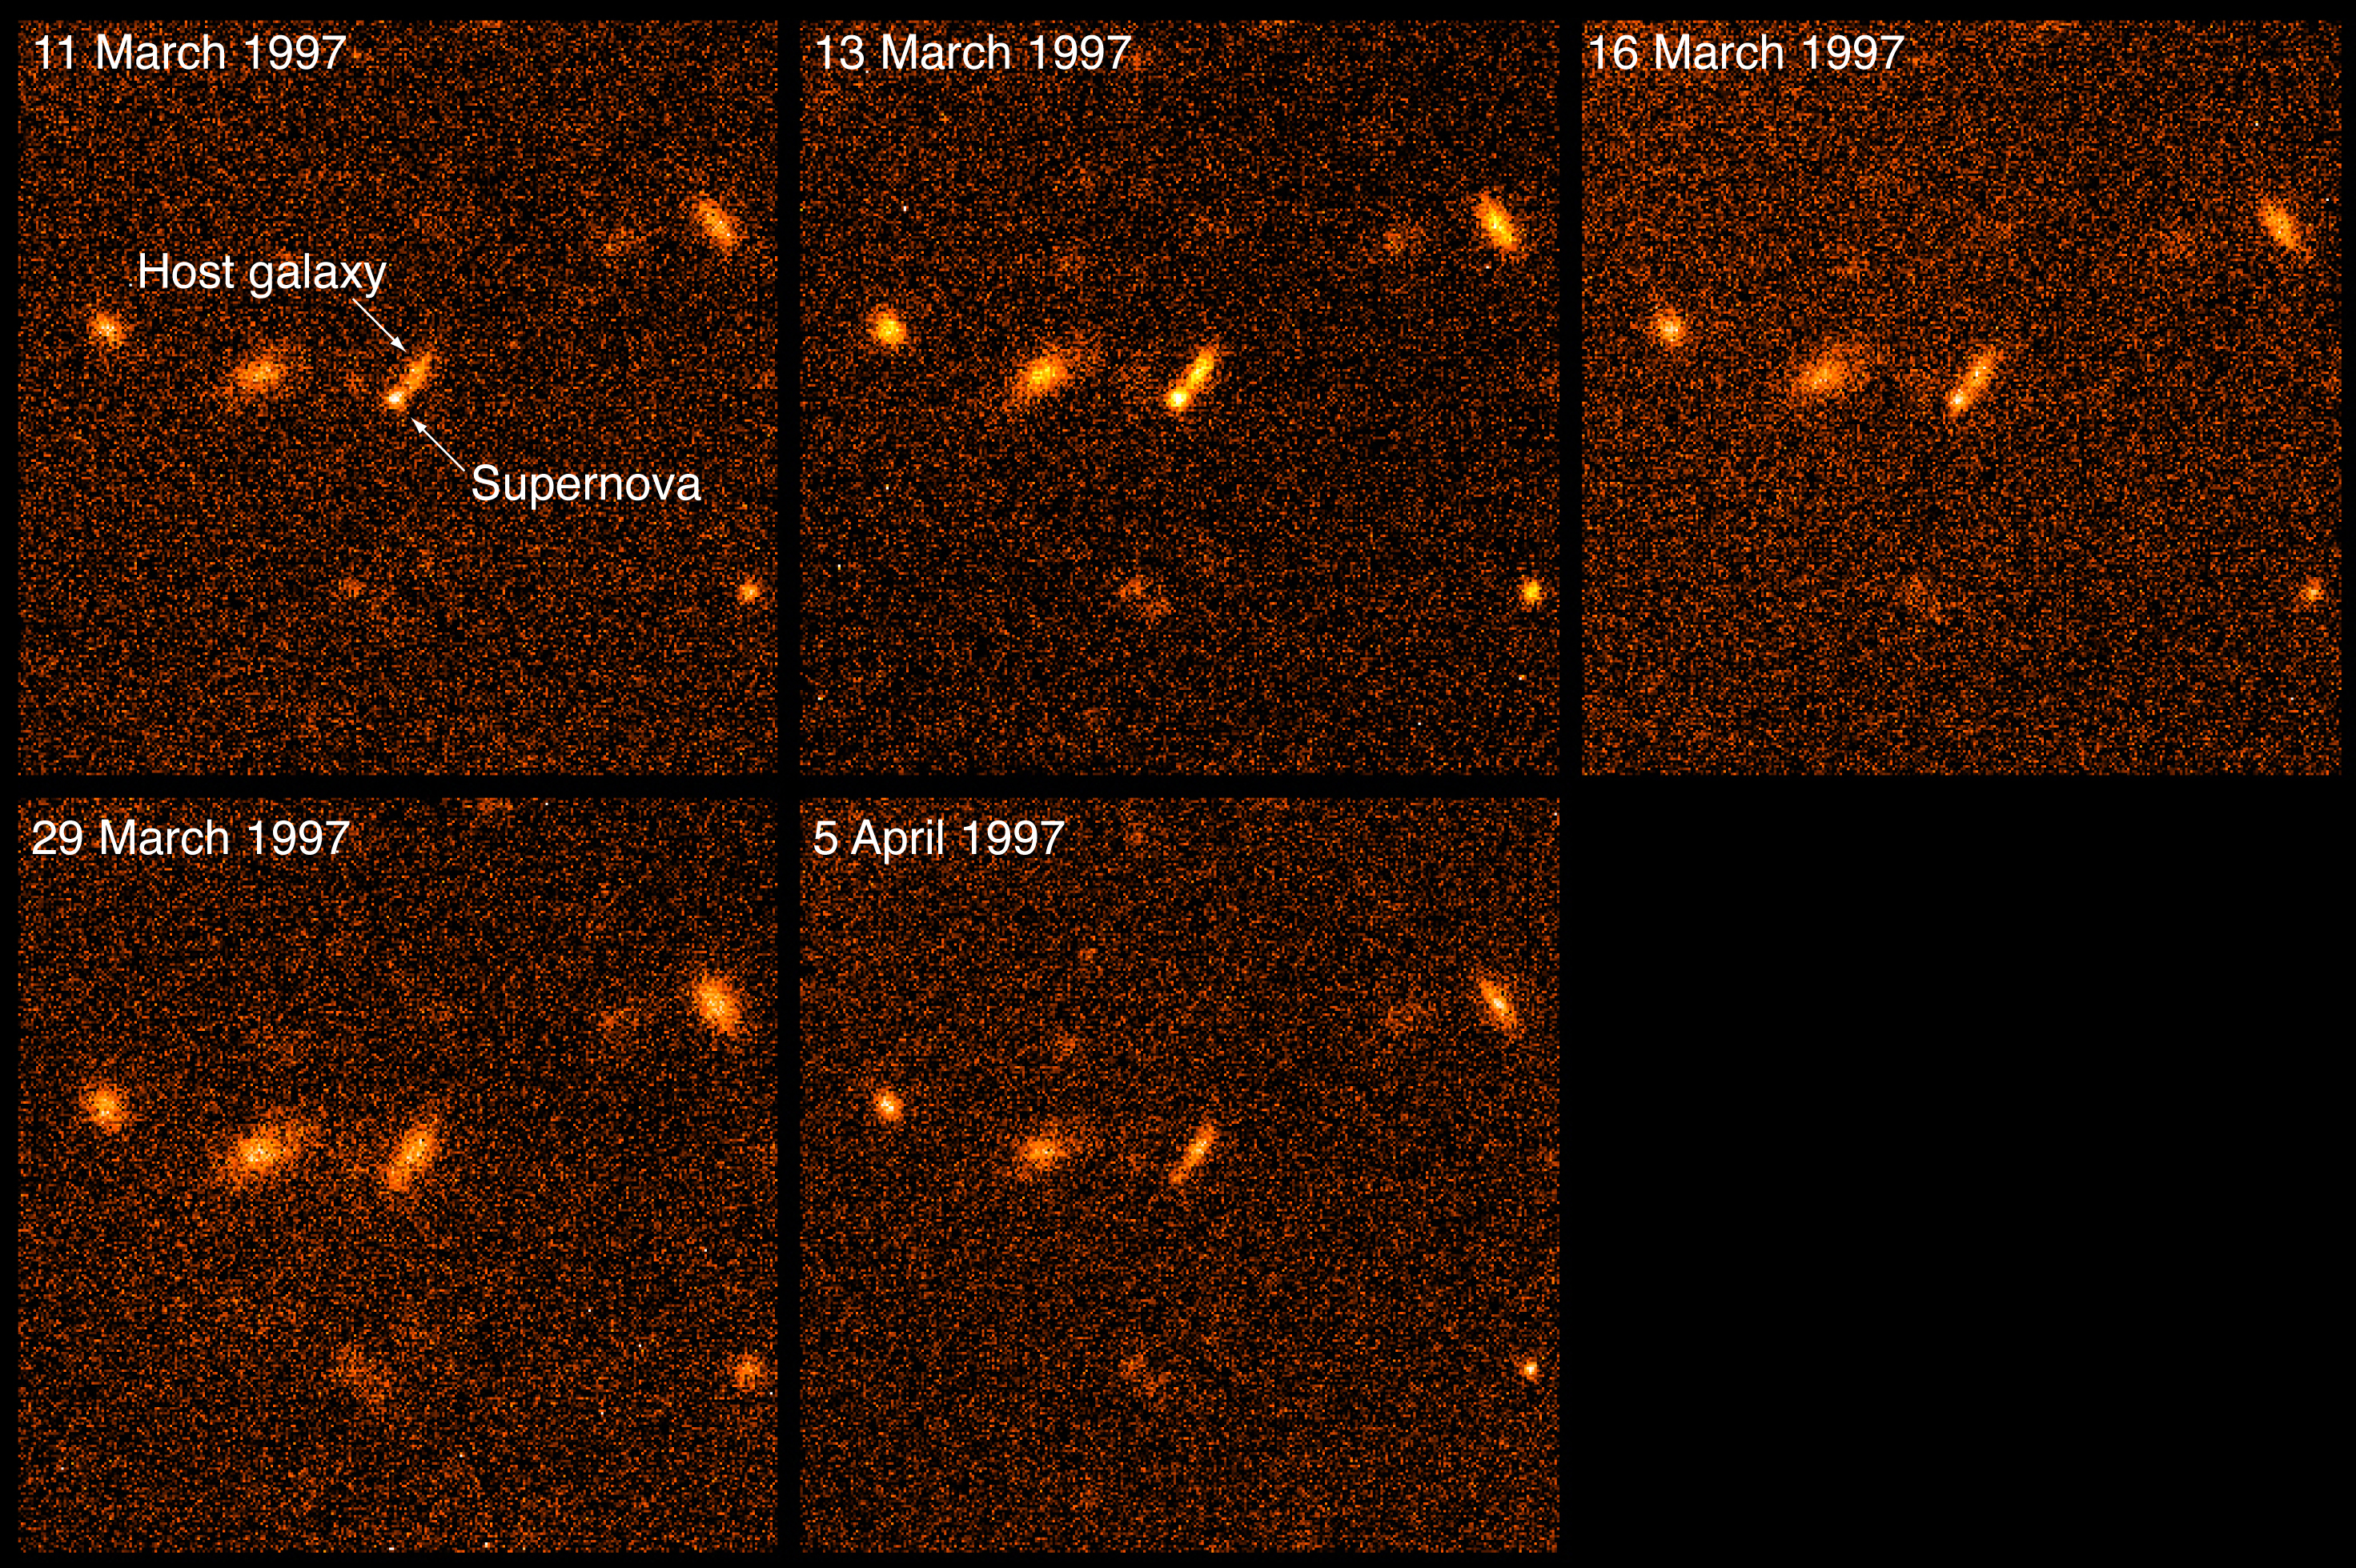

Supernova at redshift z = 0.51

The image shows a supernova at redshift z = 0.51 (corresponding to a distance of about 10,000 million light-years) is observed on five dates with the SUSI camera at the 3.6-m New Technology Telescope (NTT). The host galaxy is clearly visible and the supernova reaches its maximum brightness around 13 March 1997, after which it fades.

Credit: ESO